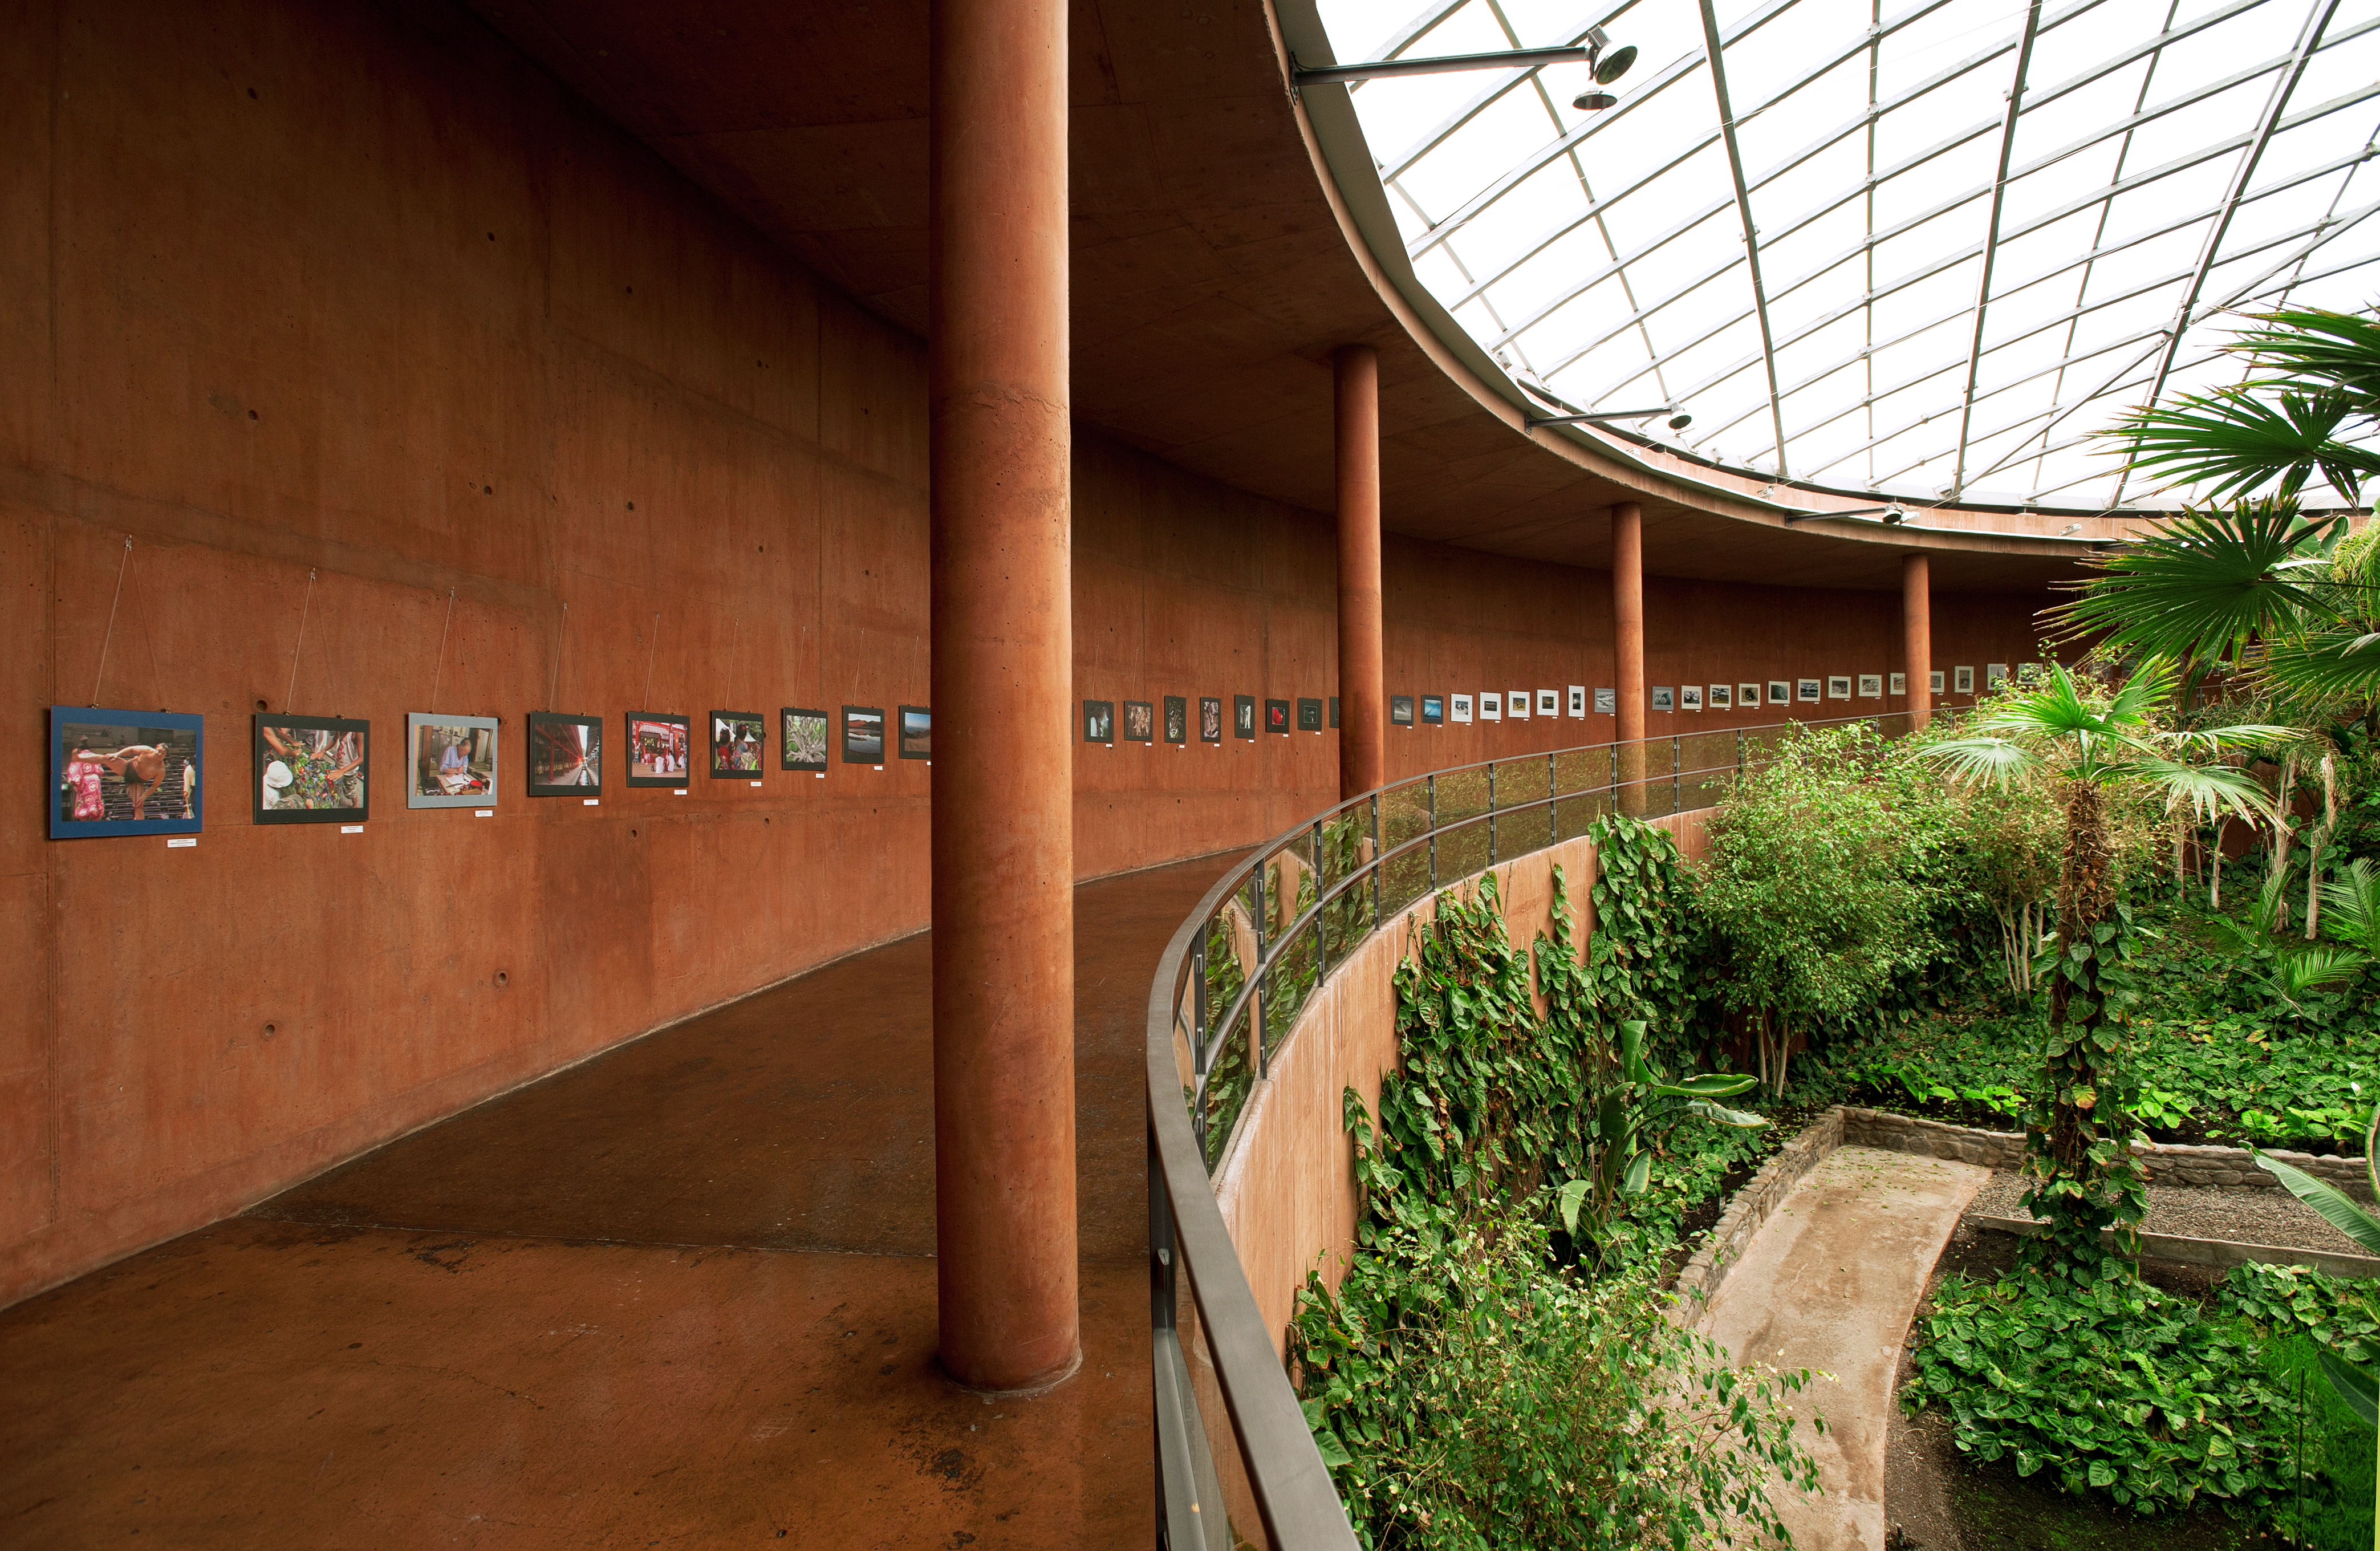

ESO hotel at Cerro Paranal

ESO hotel at Cerro Paranal (or Residencia) is the accommodation for Paranal Observatory in Chile.

Credit: ESO